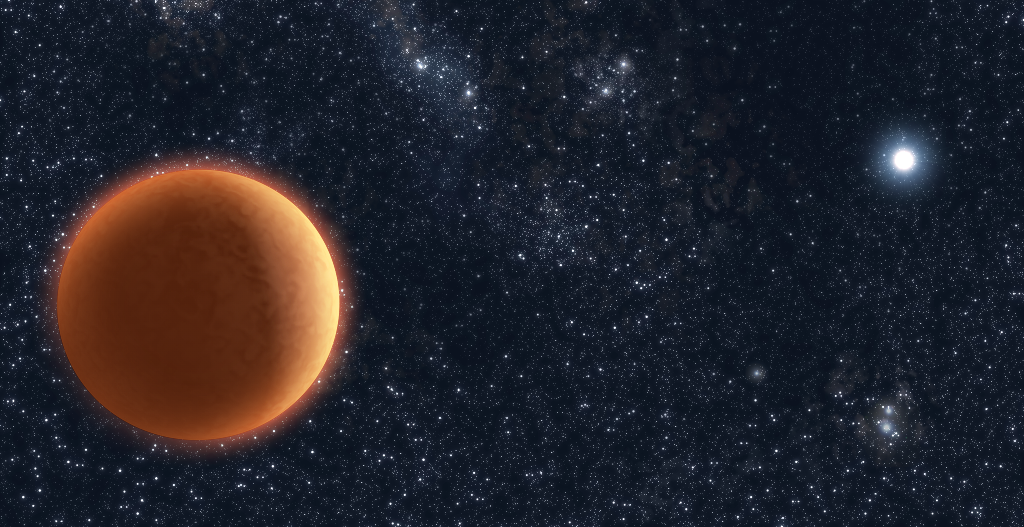

Two planet-size dwarfs

Using ESO's Very Large Telescope, astronomers have discovered a rather unusual system, in which two planet-size stars, of different colours, orbit each other. One is a rather hot white dwarf, weighing a little bit less than half as much as the Sun. The other is a much cooler, 55 Jupiter-masses brown dwarf. Artist's impression of the newly discovered system: a brown dwarf circles a white dwarf in a little less than two hours.

Credit: ESO